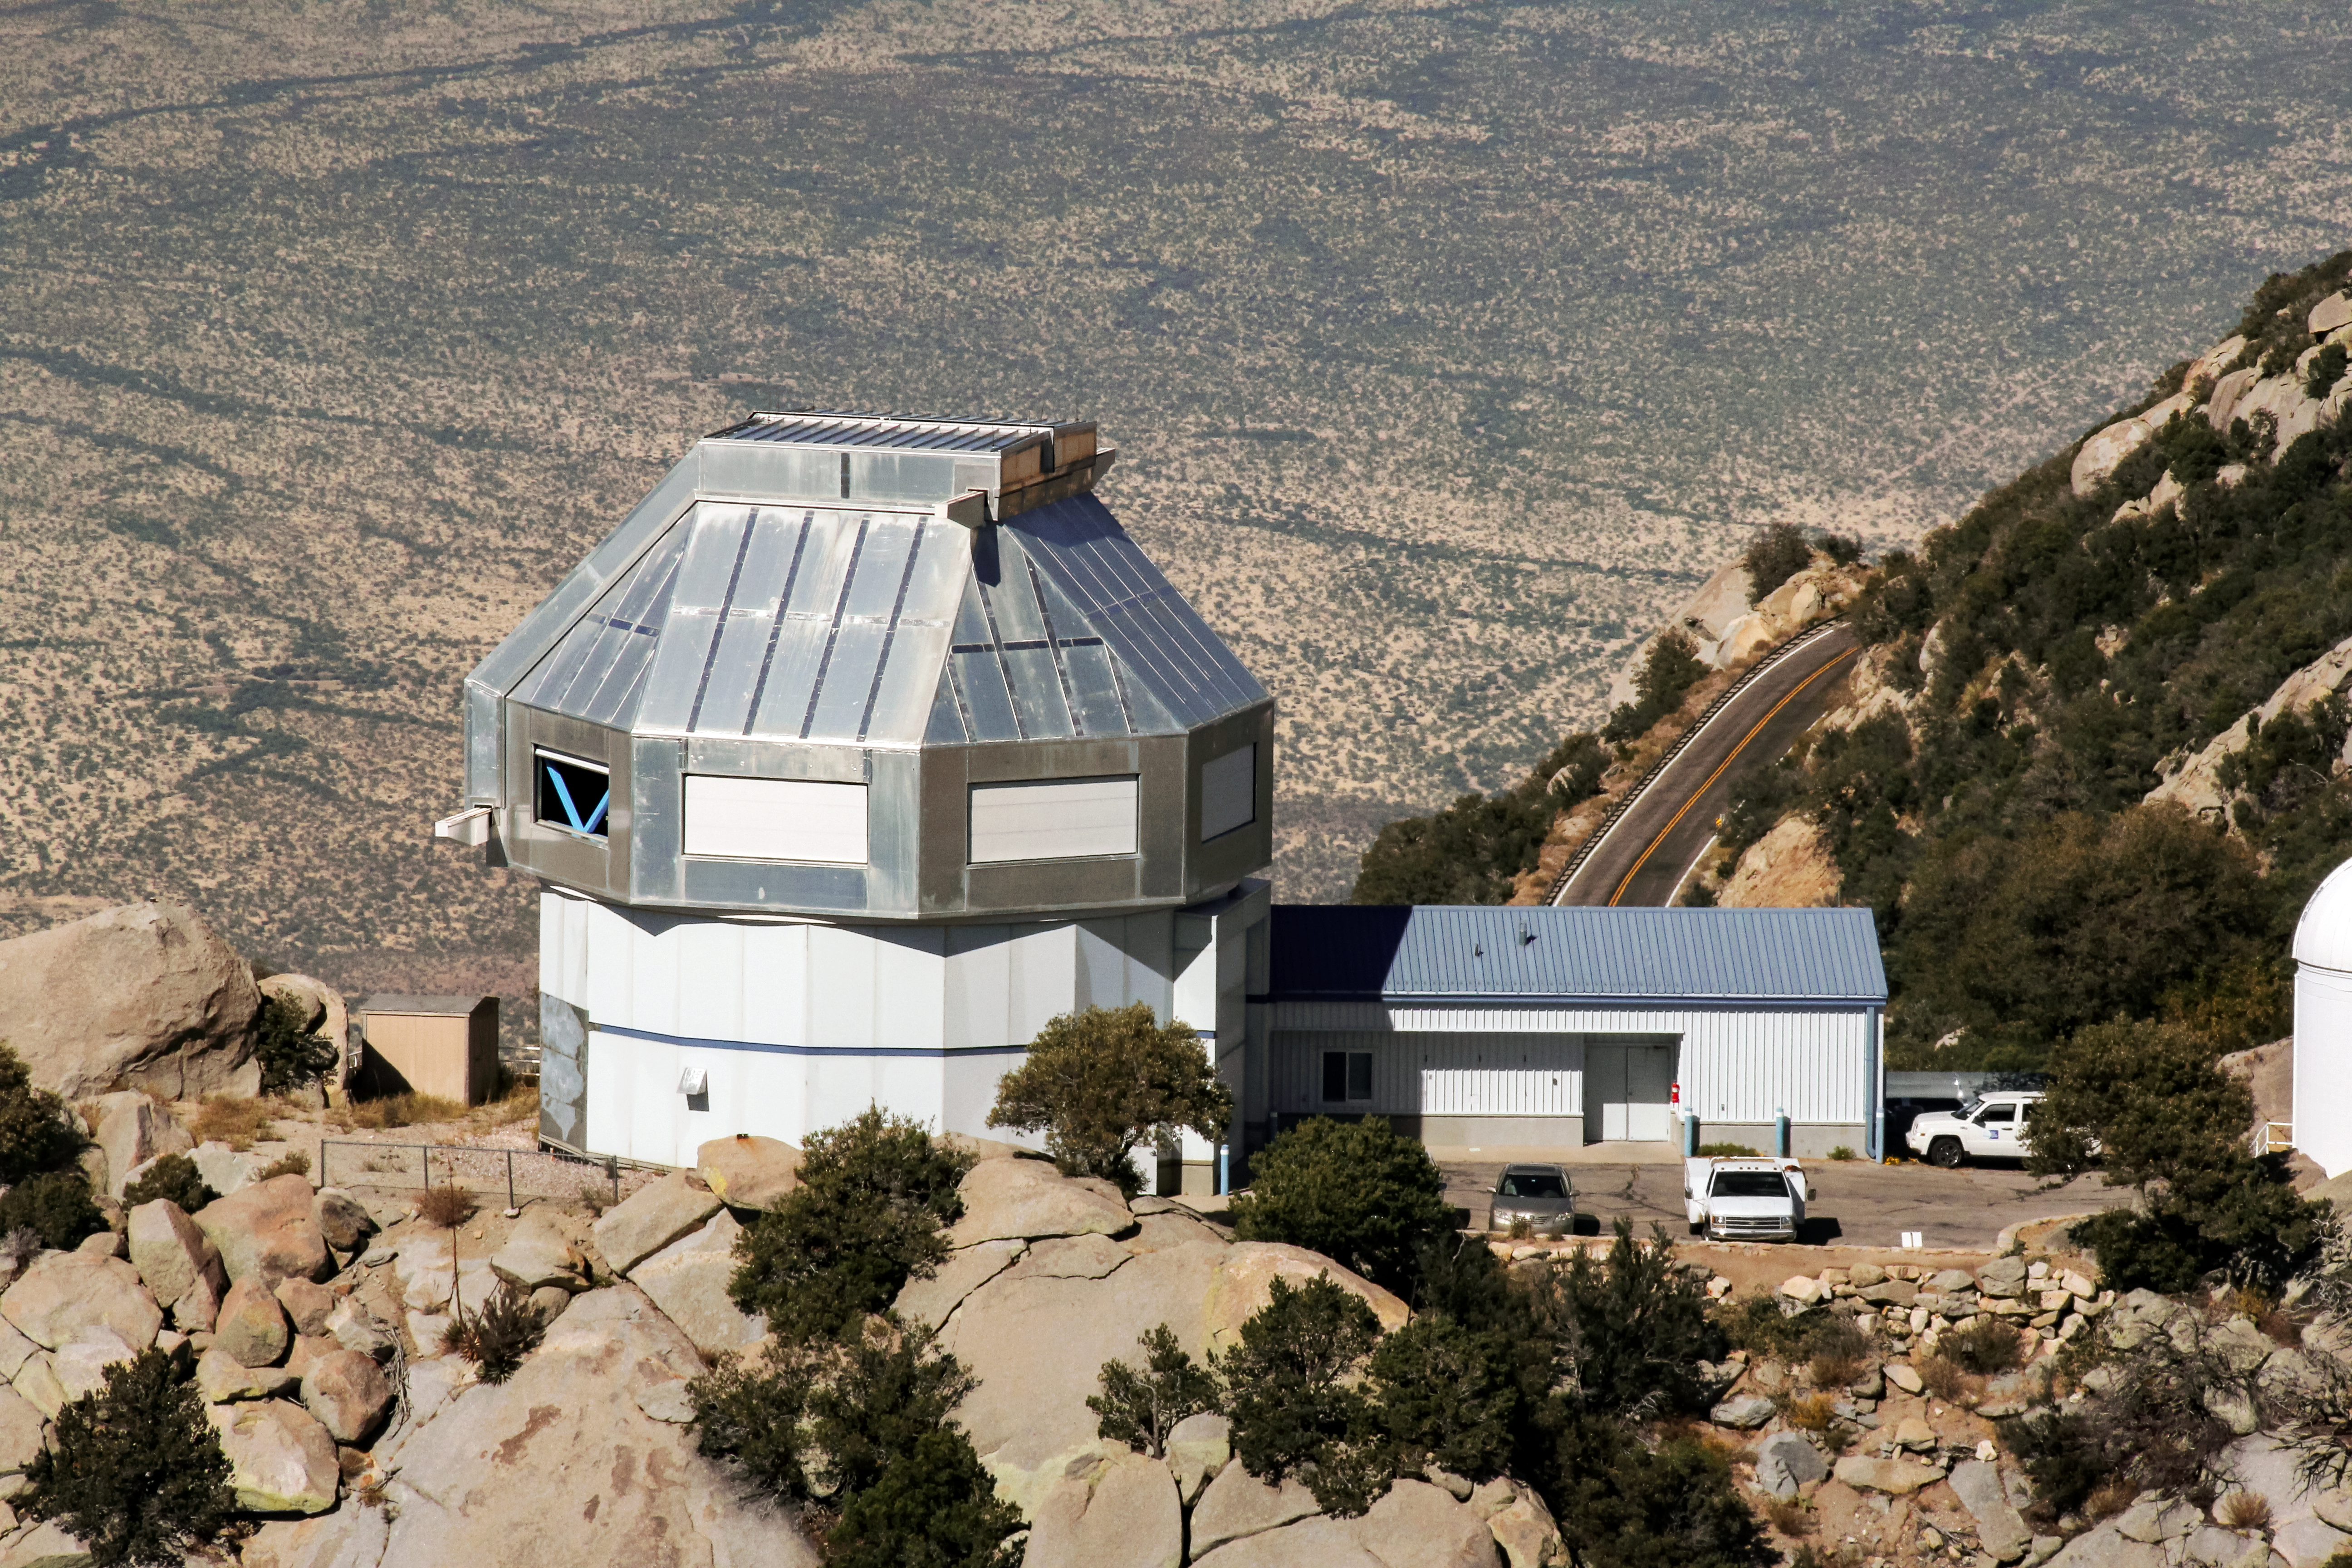

Aerial photo of the WIYN 3.5-meter Telescope

Aerial photo of the WIYN 3.5-meter Telescope on Kitt Peak National Observatory.

Credit: NOIRLab/KPNO/NSF/AURA/P. Marenfeld